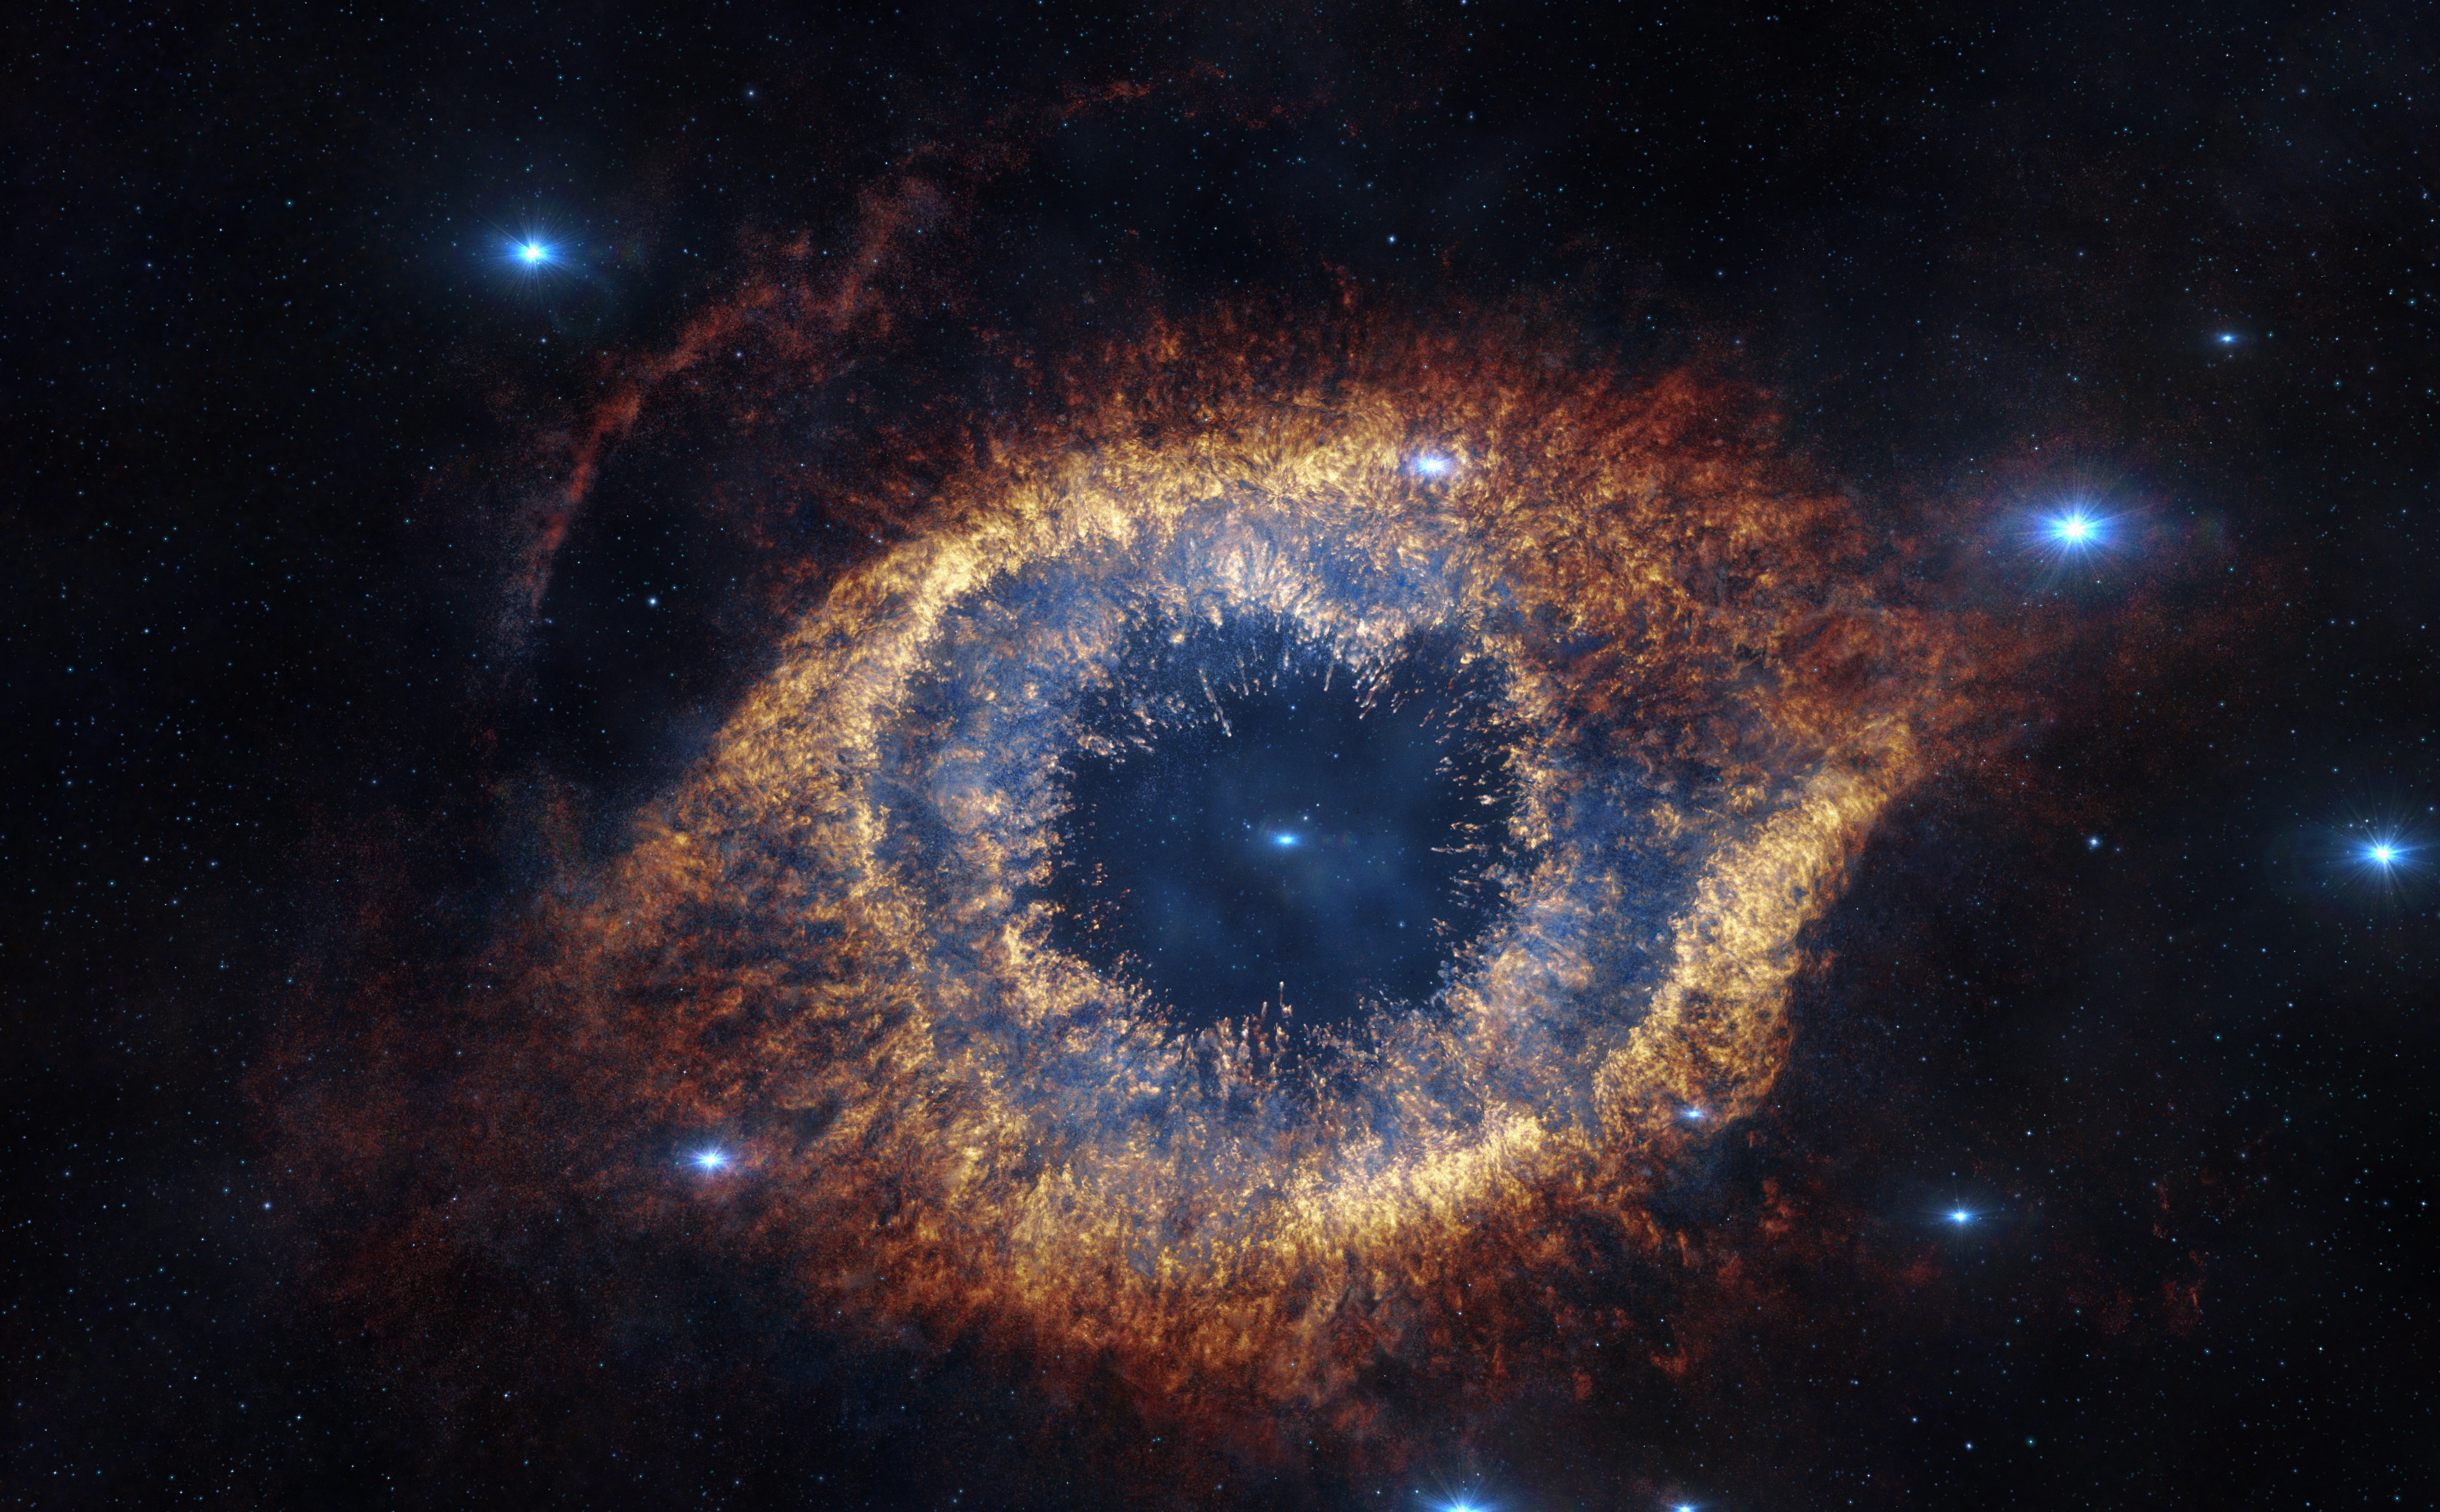

Screenshot from IMAX® 3D movie Hidden Universe showing the Helix Nebula in infrared

The Helix Nebula is 700 light-years away from Earth, but screened before audience's eyes in reconstructed 3D in Hidden Universe, released in IMAX® theatres and giant-screen cinemas around the globe and produced by the Australian production company December Media in association with Film Victoria, Swinburne University of Technology, MacGillivray Freeman Films and ESO. The original image was taken by ESO's VISTA Telescope.

Credit: ESO/VISTA/J. Emerson